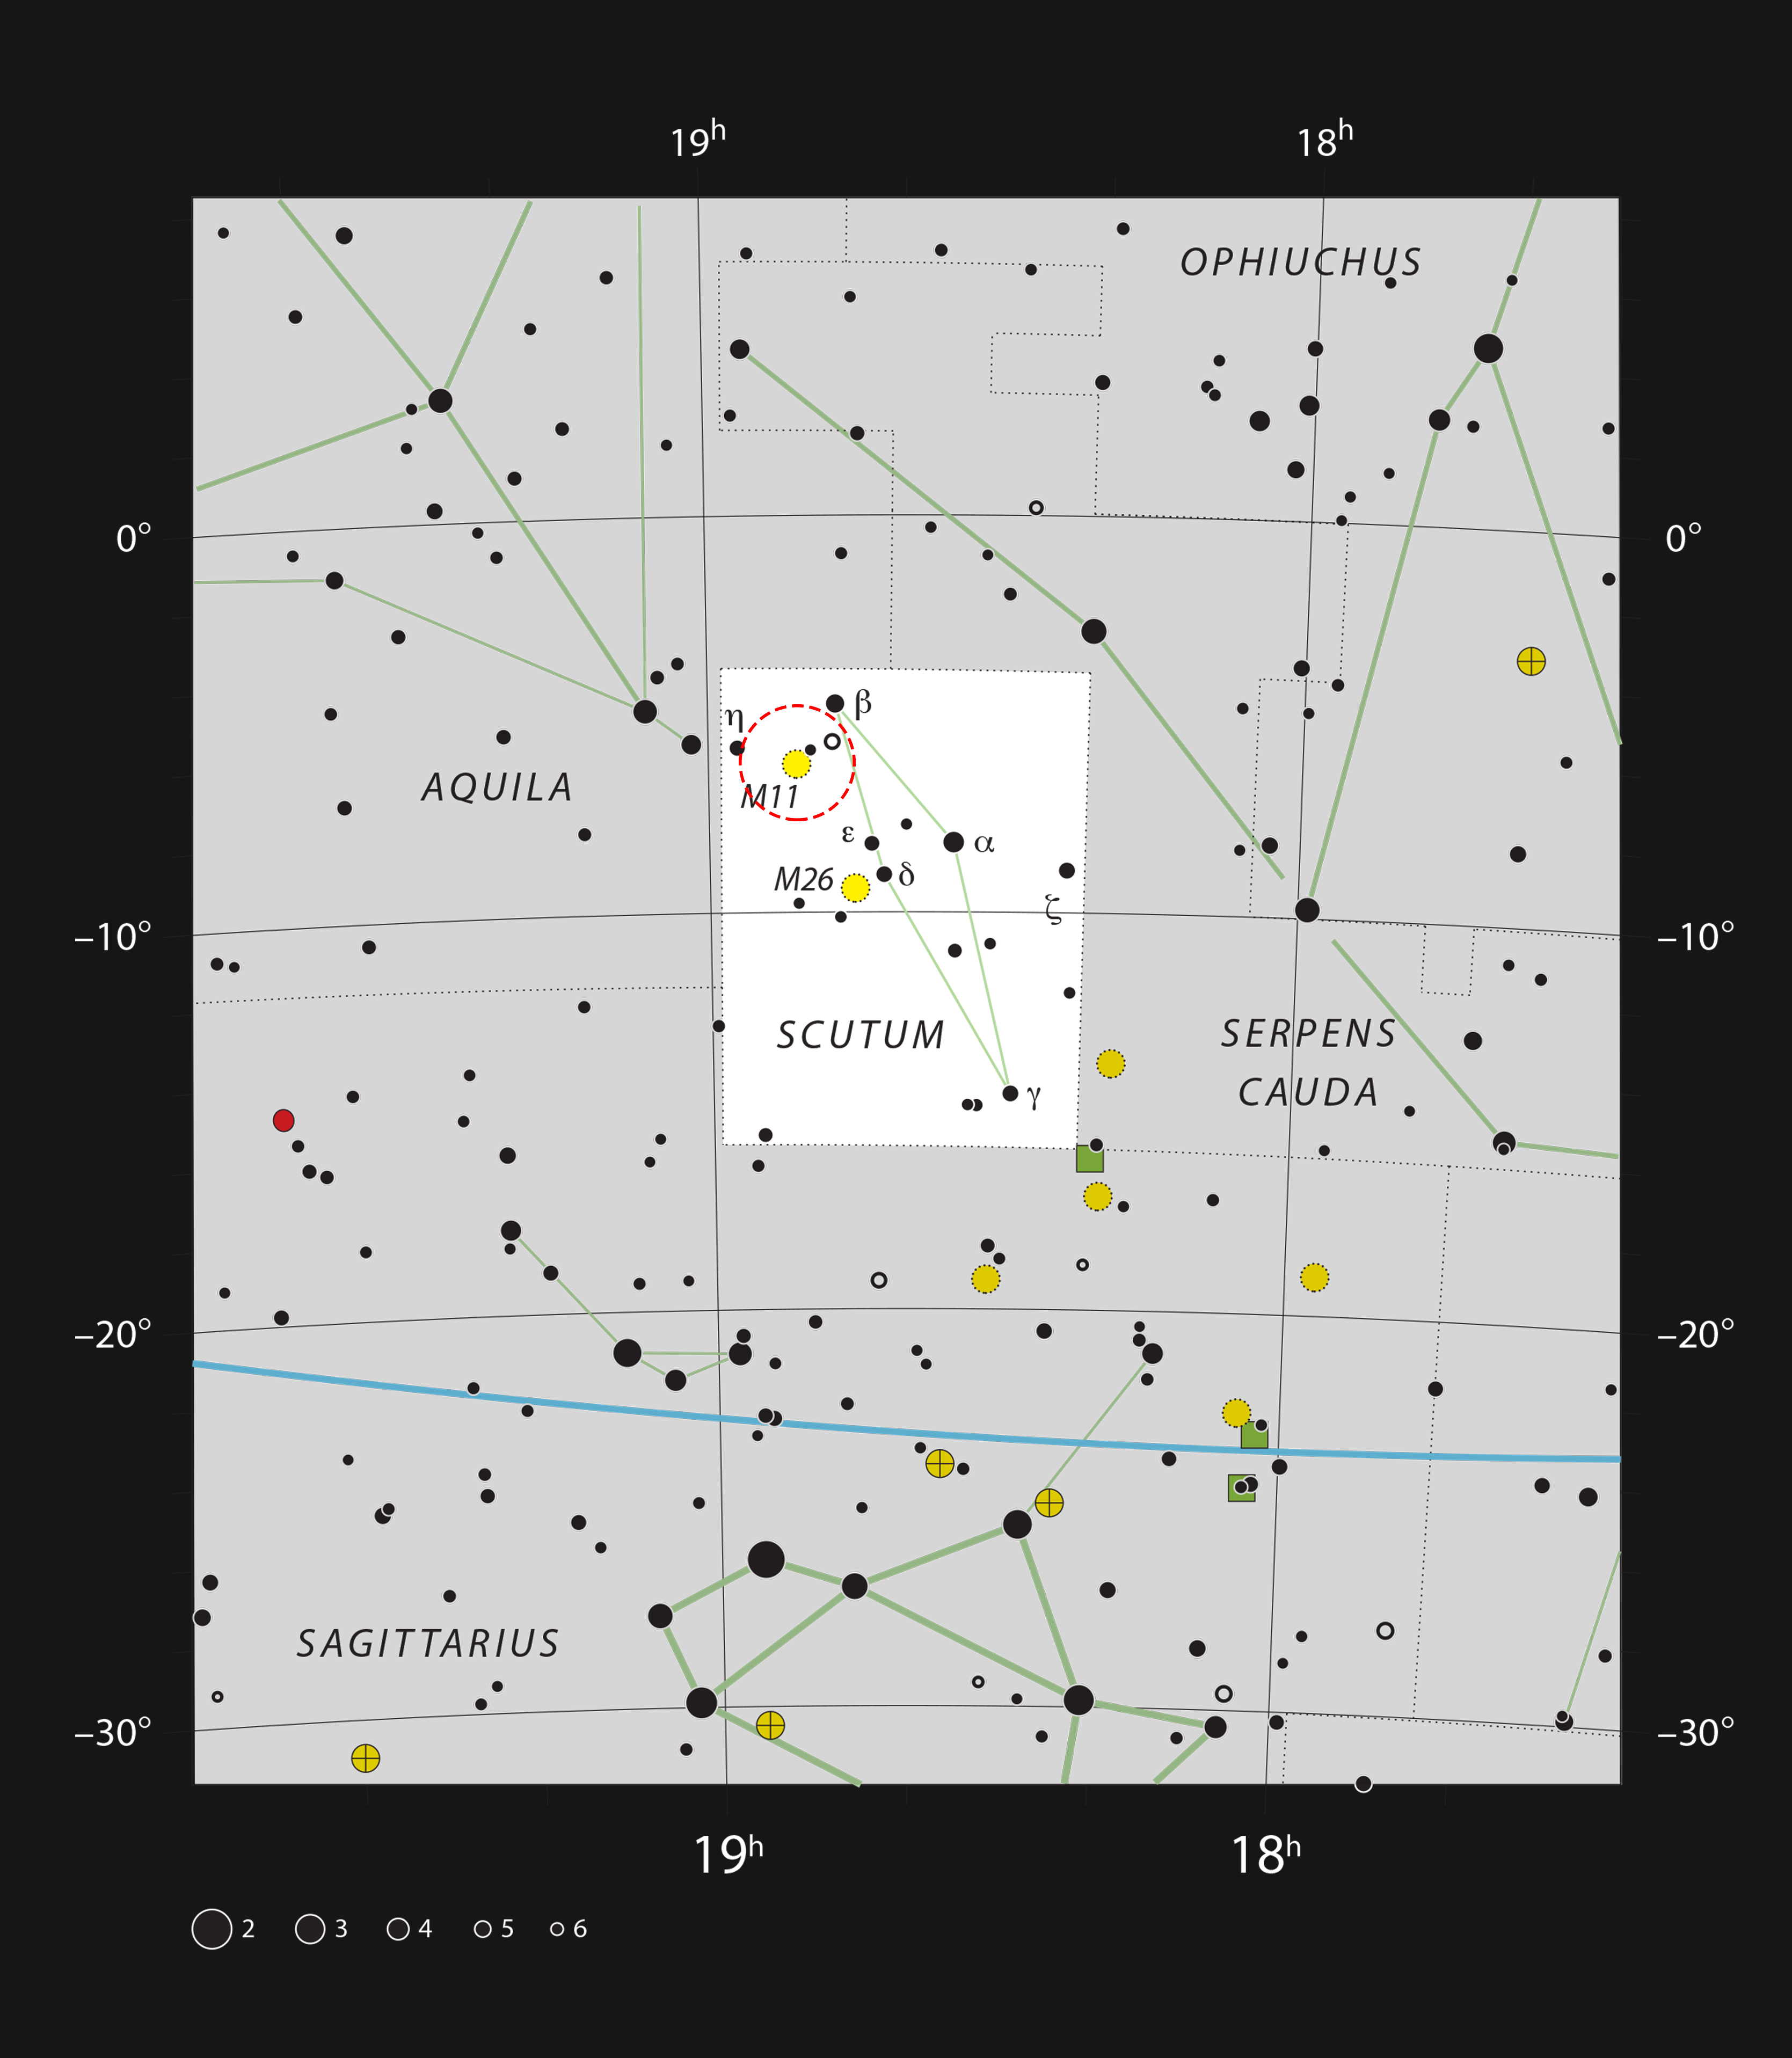

The open cluster Messier 11 in the constellation of Scutum

This chart shows the location of open cluster NGC 6705, here designated as Messier 11 and marked with a yellow circle, in the constellation of Scutum (The Shield). Scutum is also home to open cluster Messier 26 and the well-known variable star Delta Scuti. Messier 11, although barely visible to the naked eye, is easily viewed with binoculars or a small telescope.

Credit: ESO, IAU and Sky & Telescope